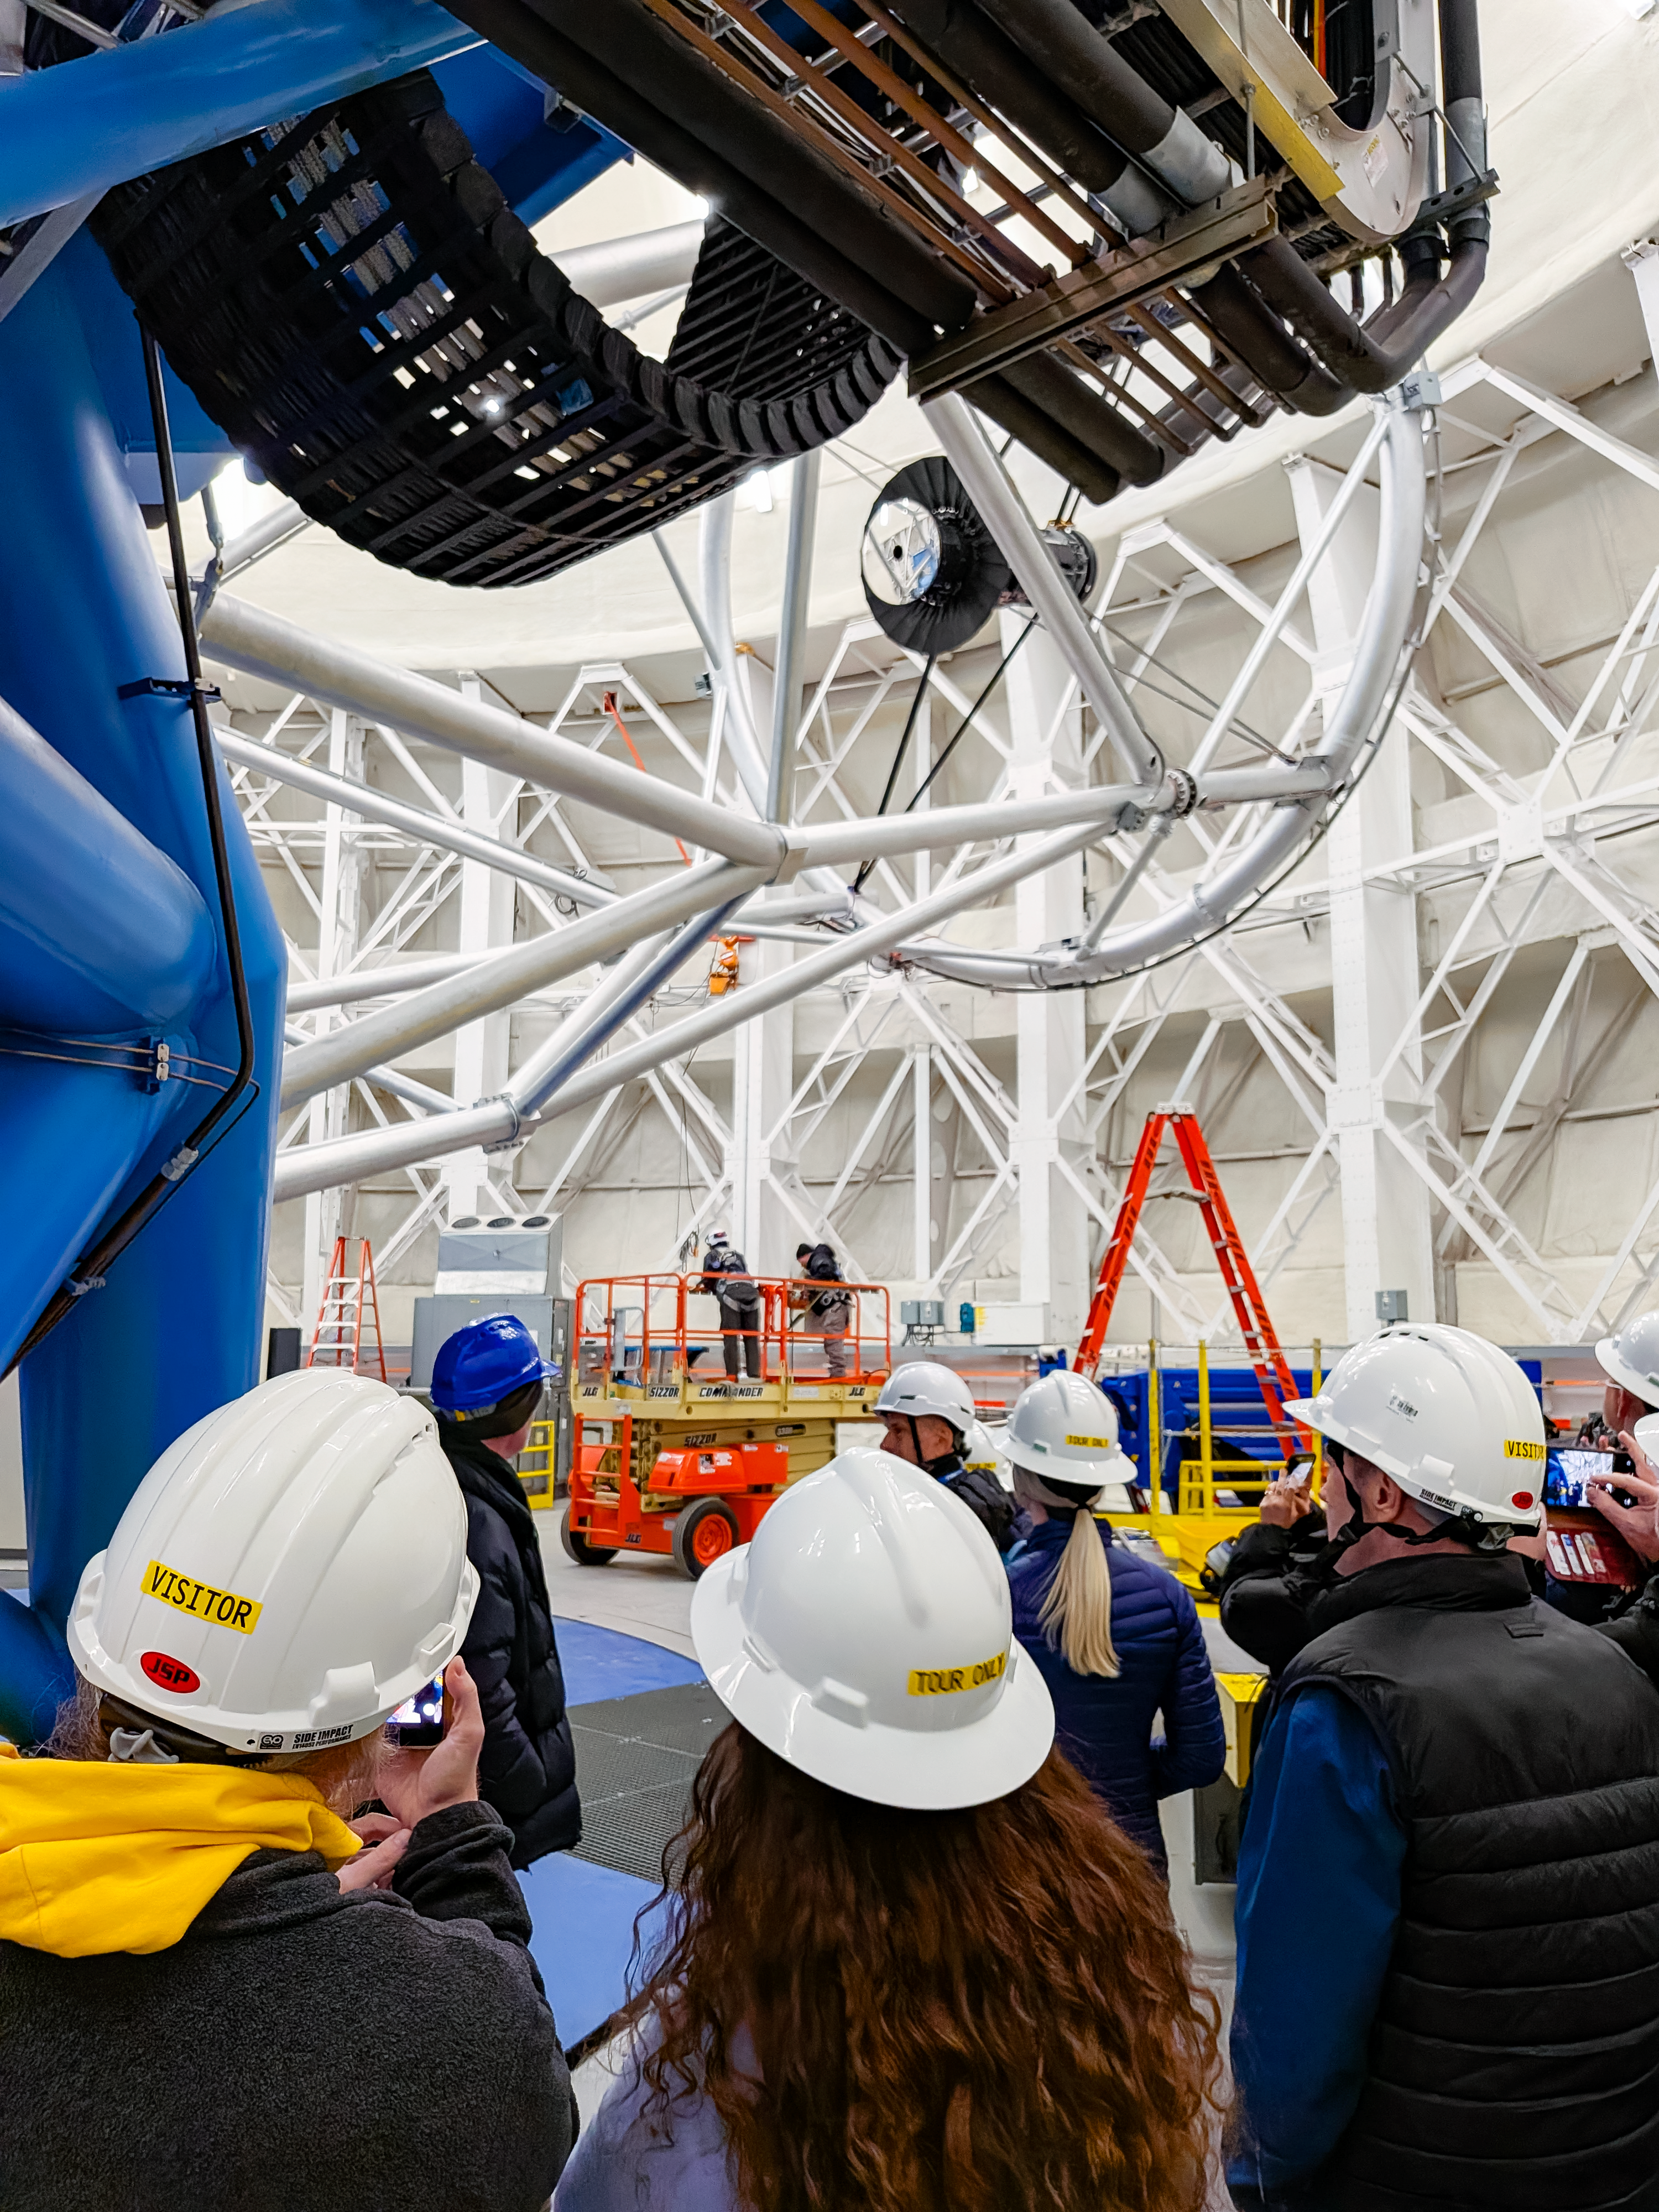

Kamaʻāina Observatory Experience

Kamaʻāina Observatory Experience participants tour the Gemini North telescope on 6 June 2026.

Credit: International Gemini Observatory/NOIRLab/NSF/AURA